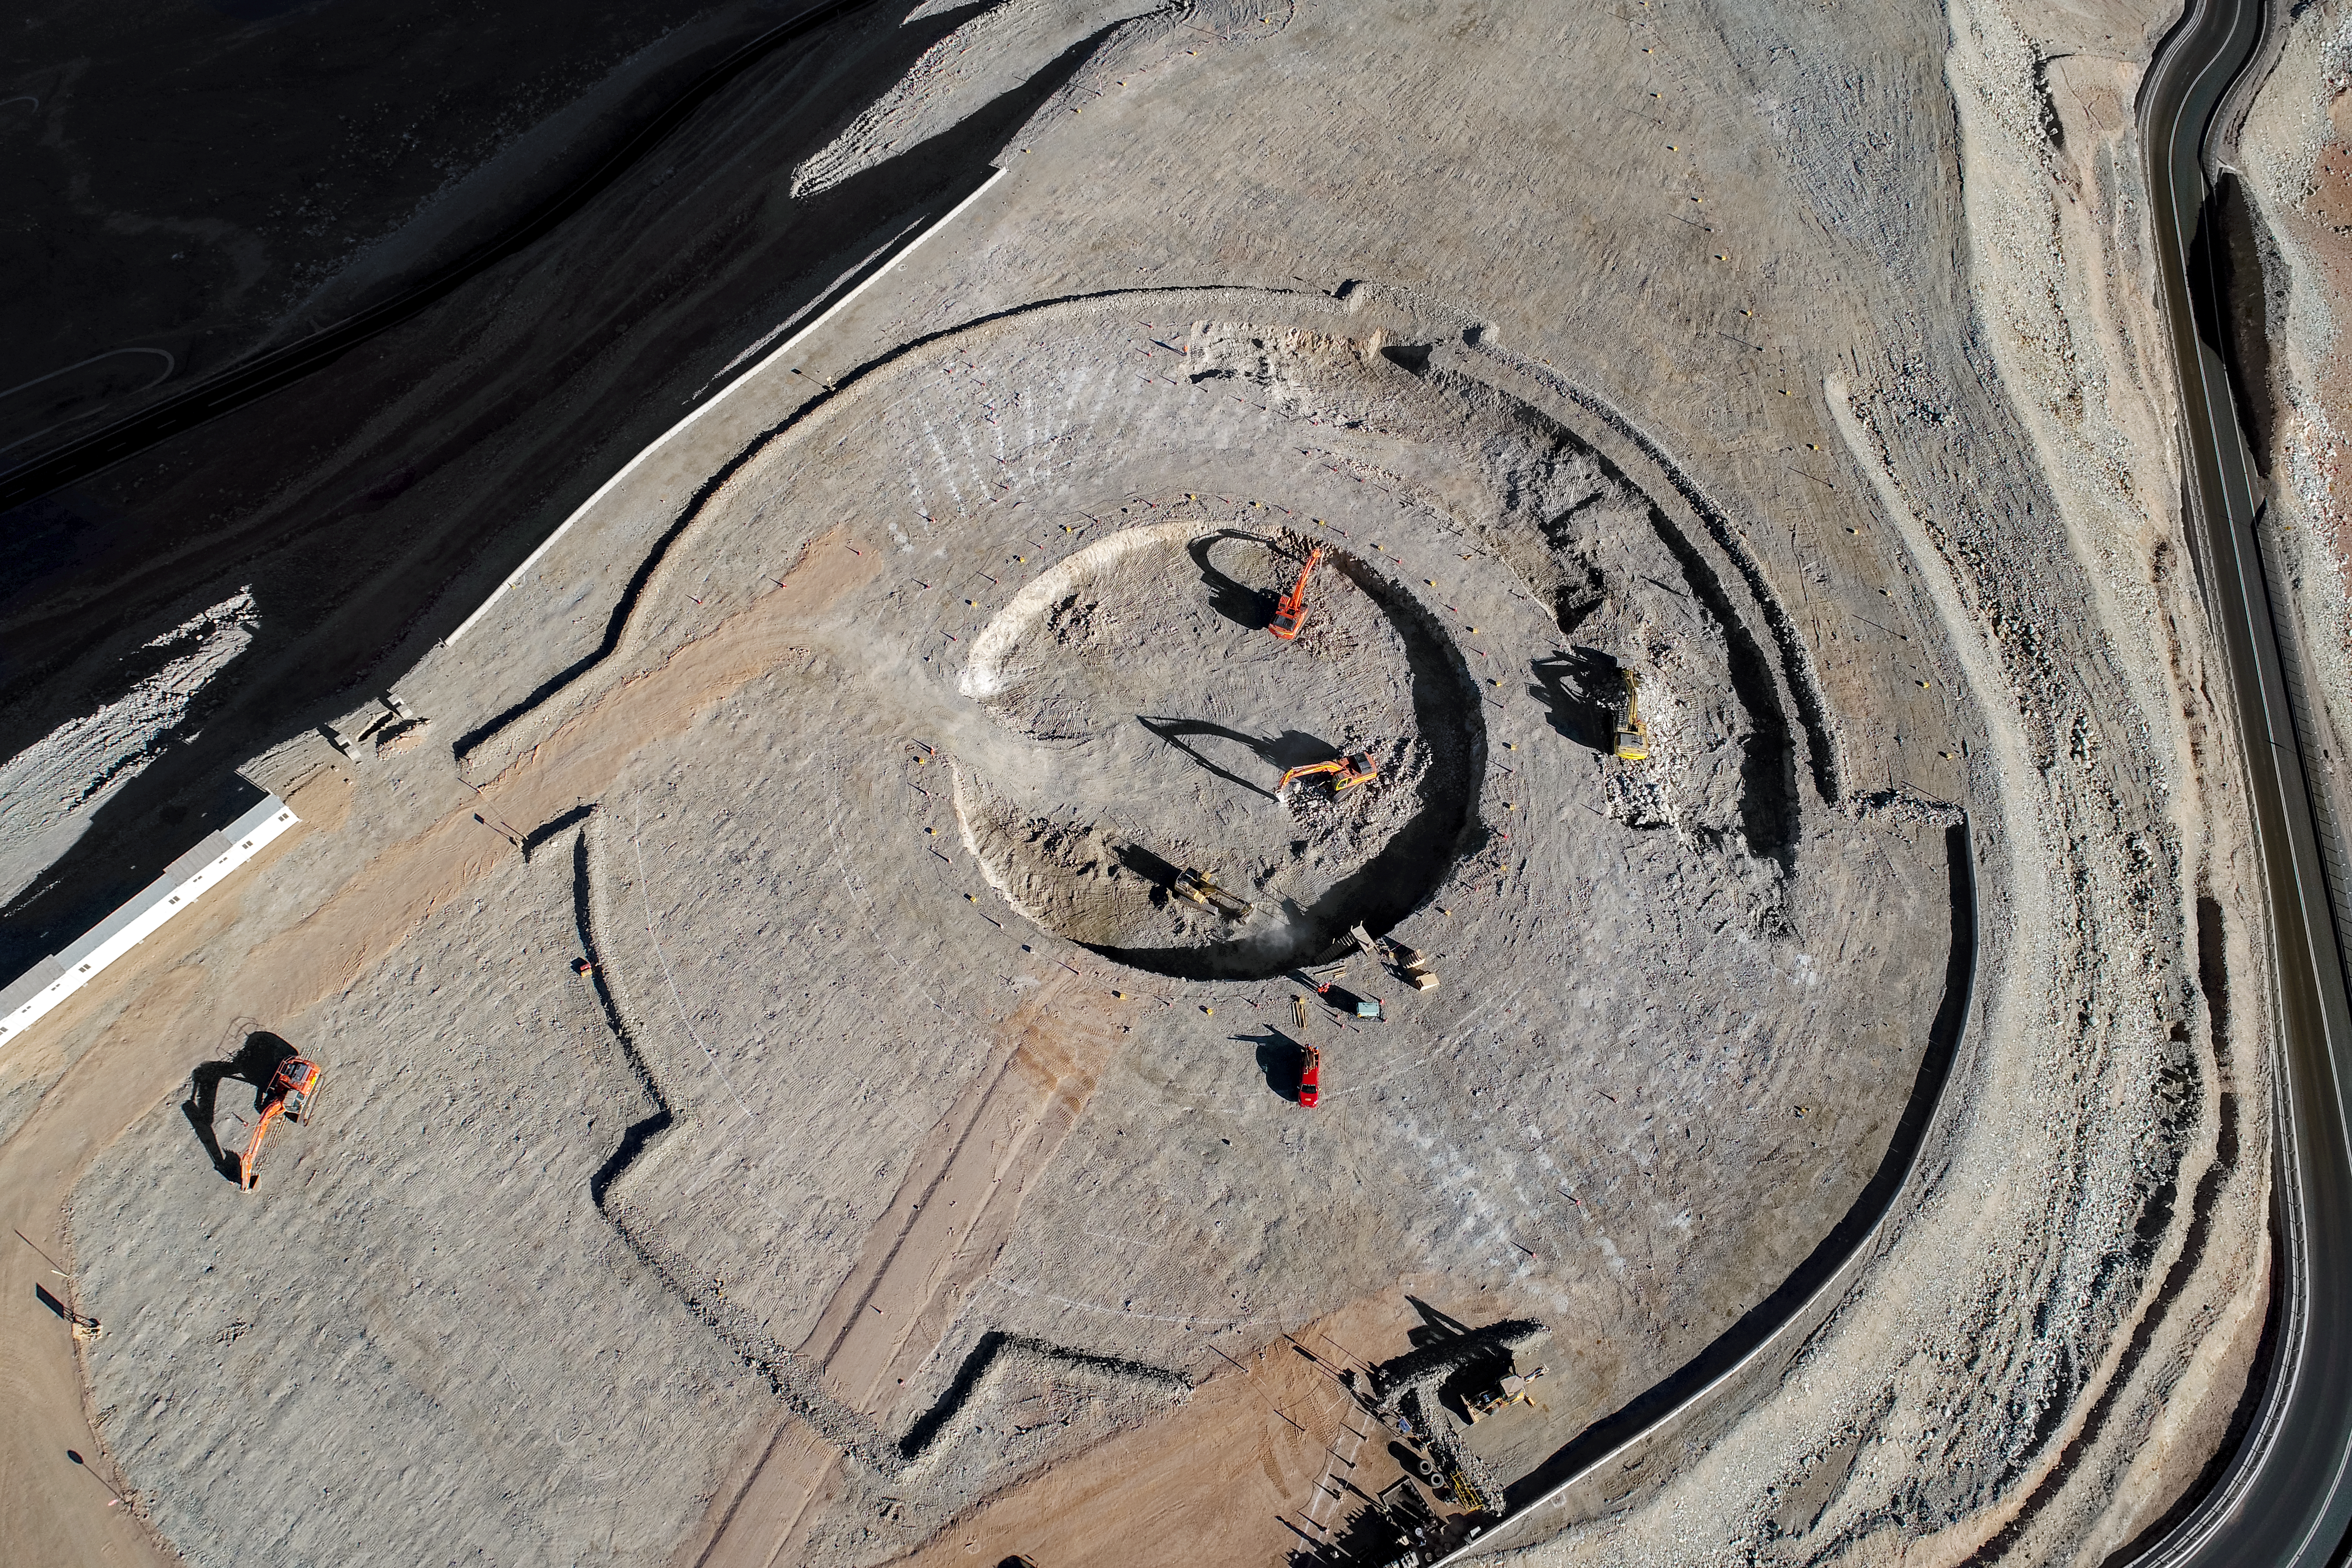

Putting astronomy into focus

Construction site of the Extremely Large Telescope.

Credit: ESO/G. Hüdepohl